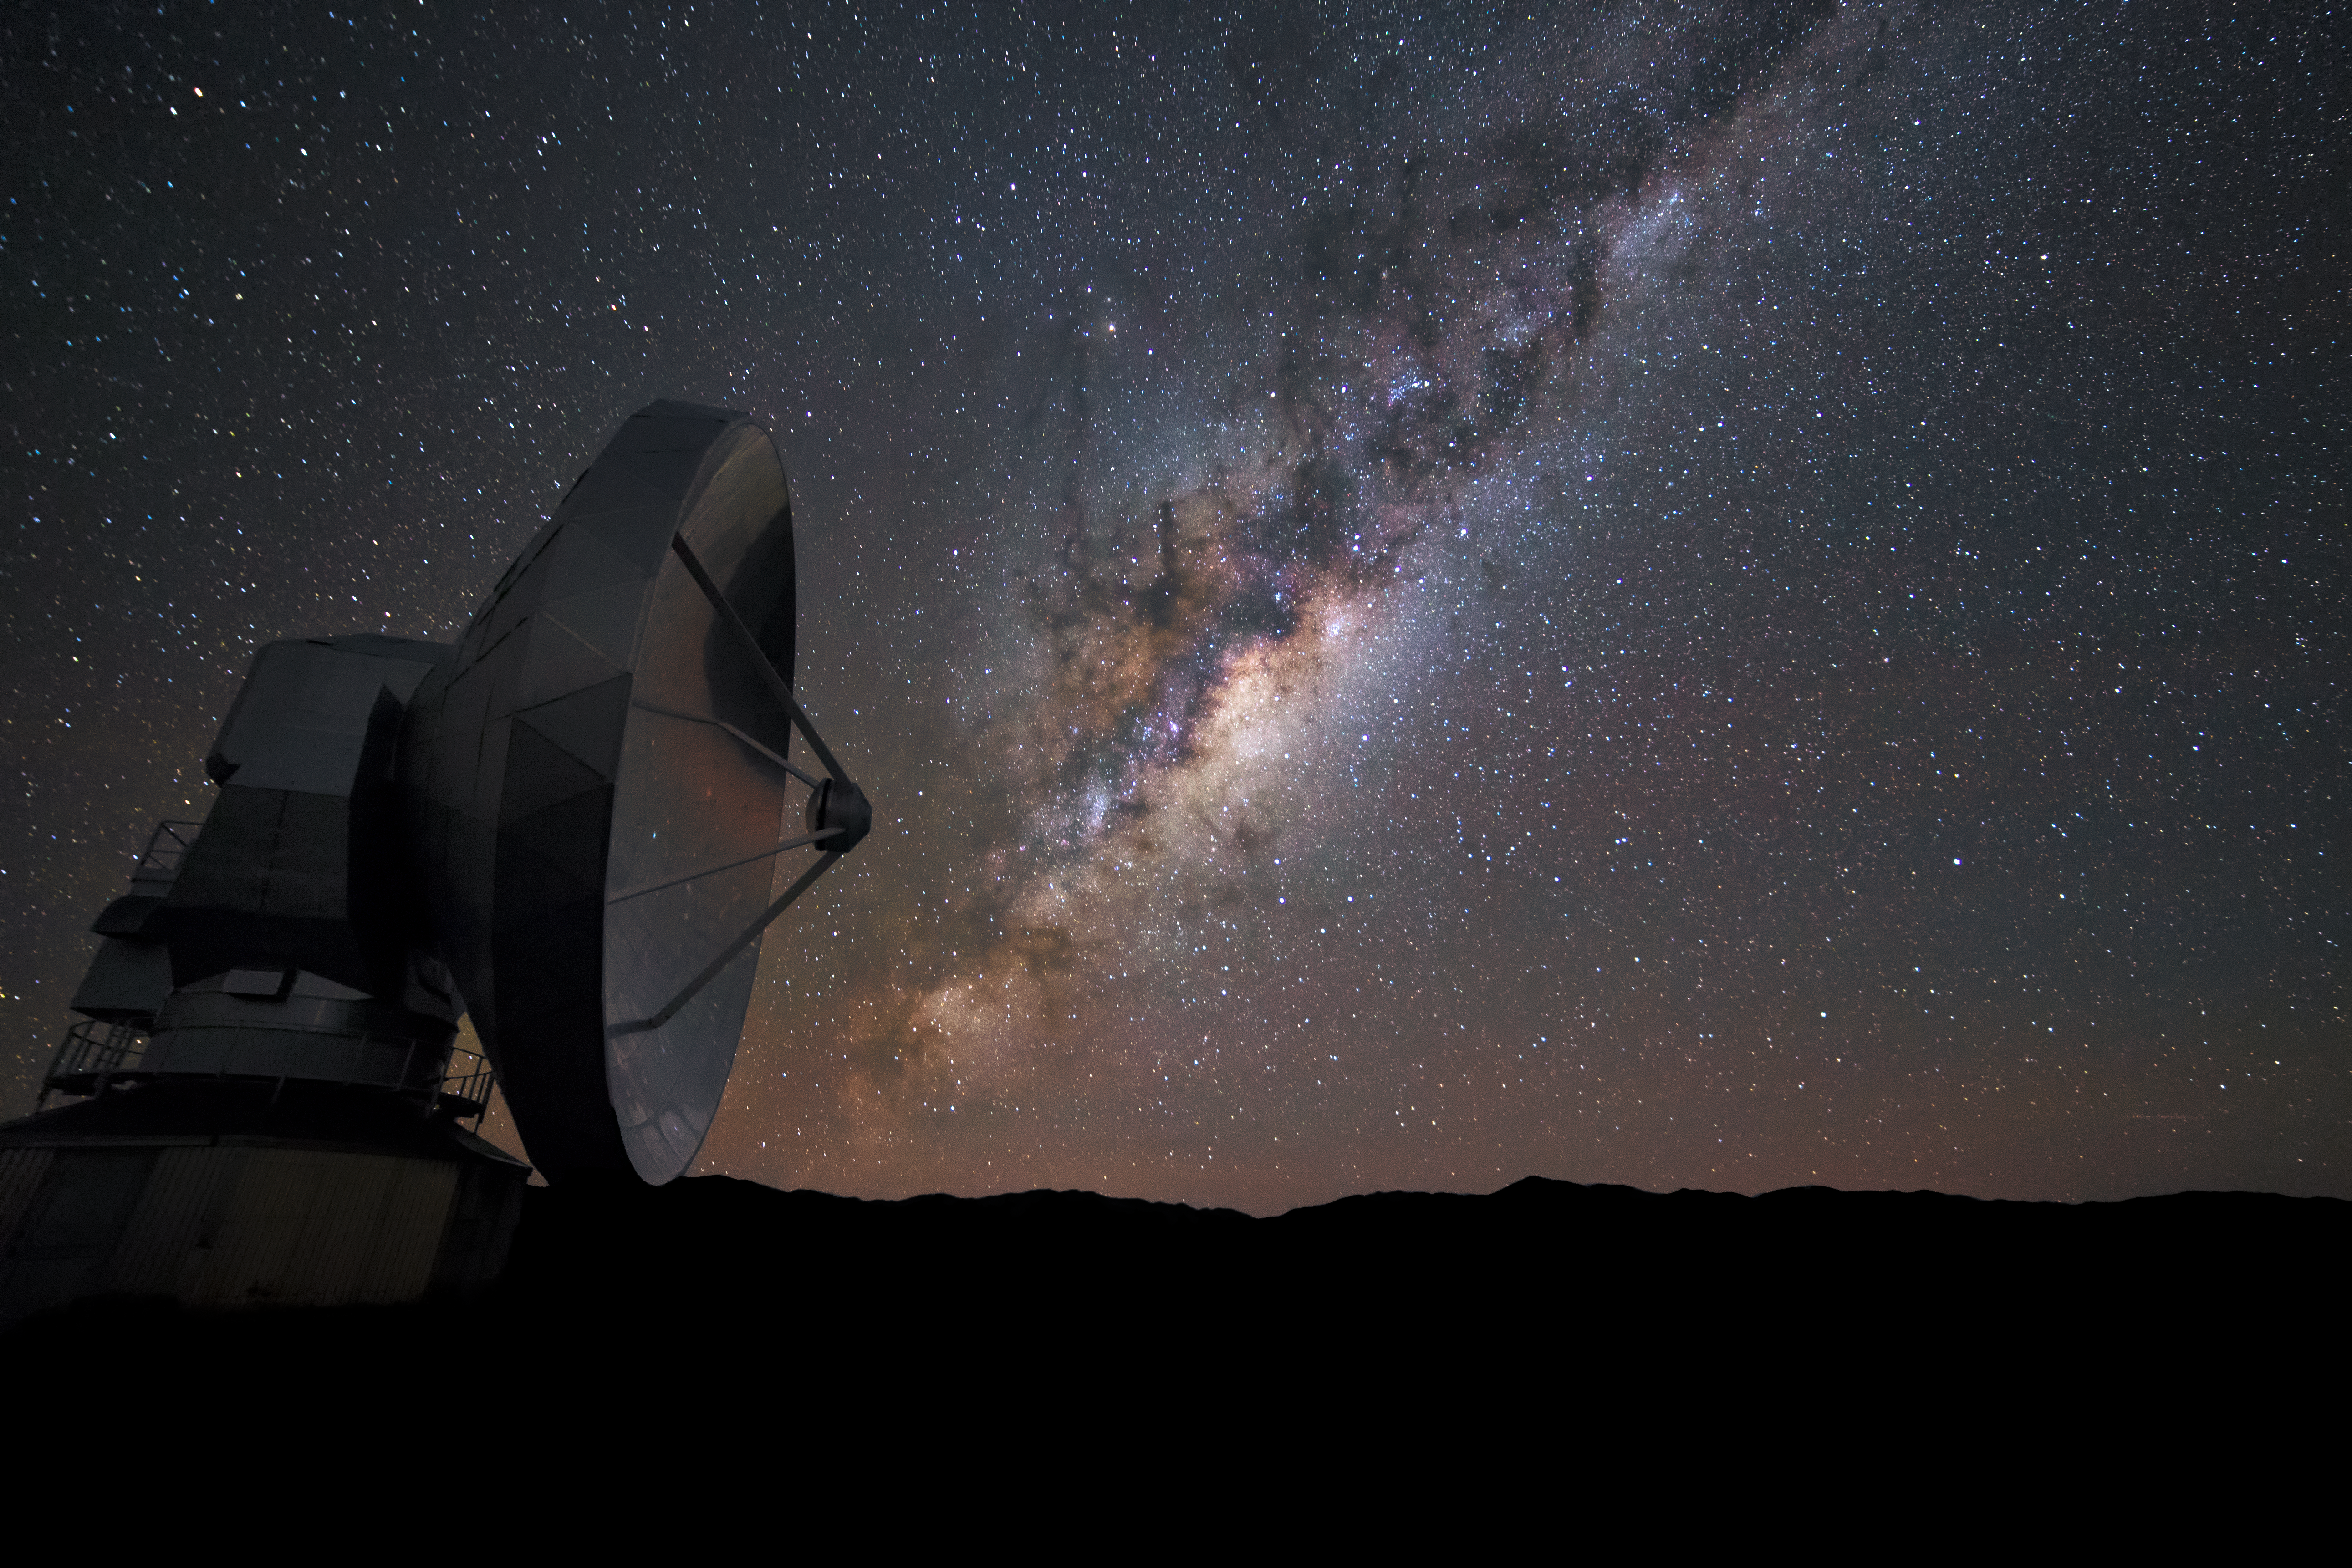

The Milky Way and ALMA

One of the ALMA antennas stands against a brilliant backdrop. The band of the Milky Way appears as a rift in the sky, rich in interstellar dust.

Credit: D. Juncher/ESO